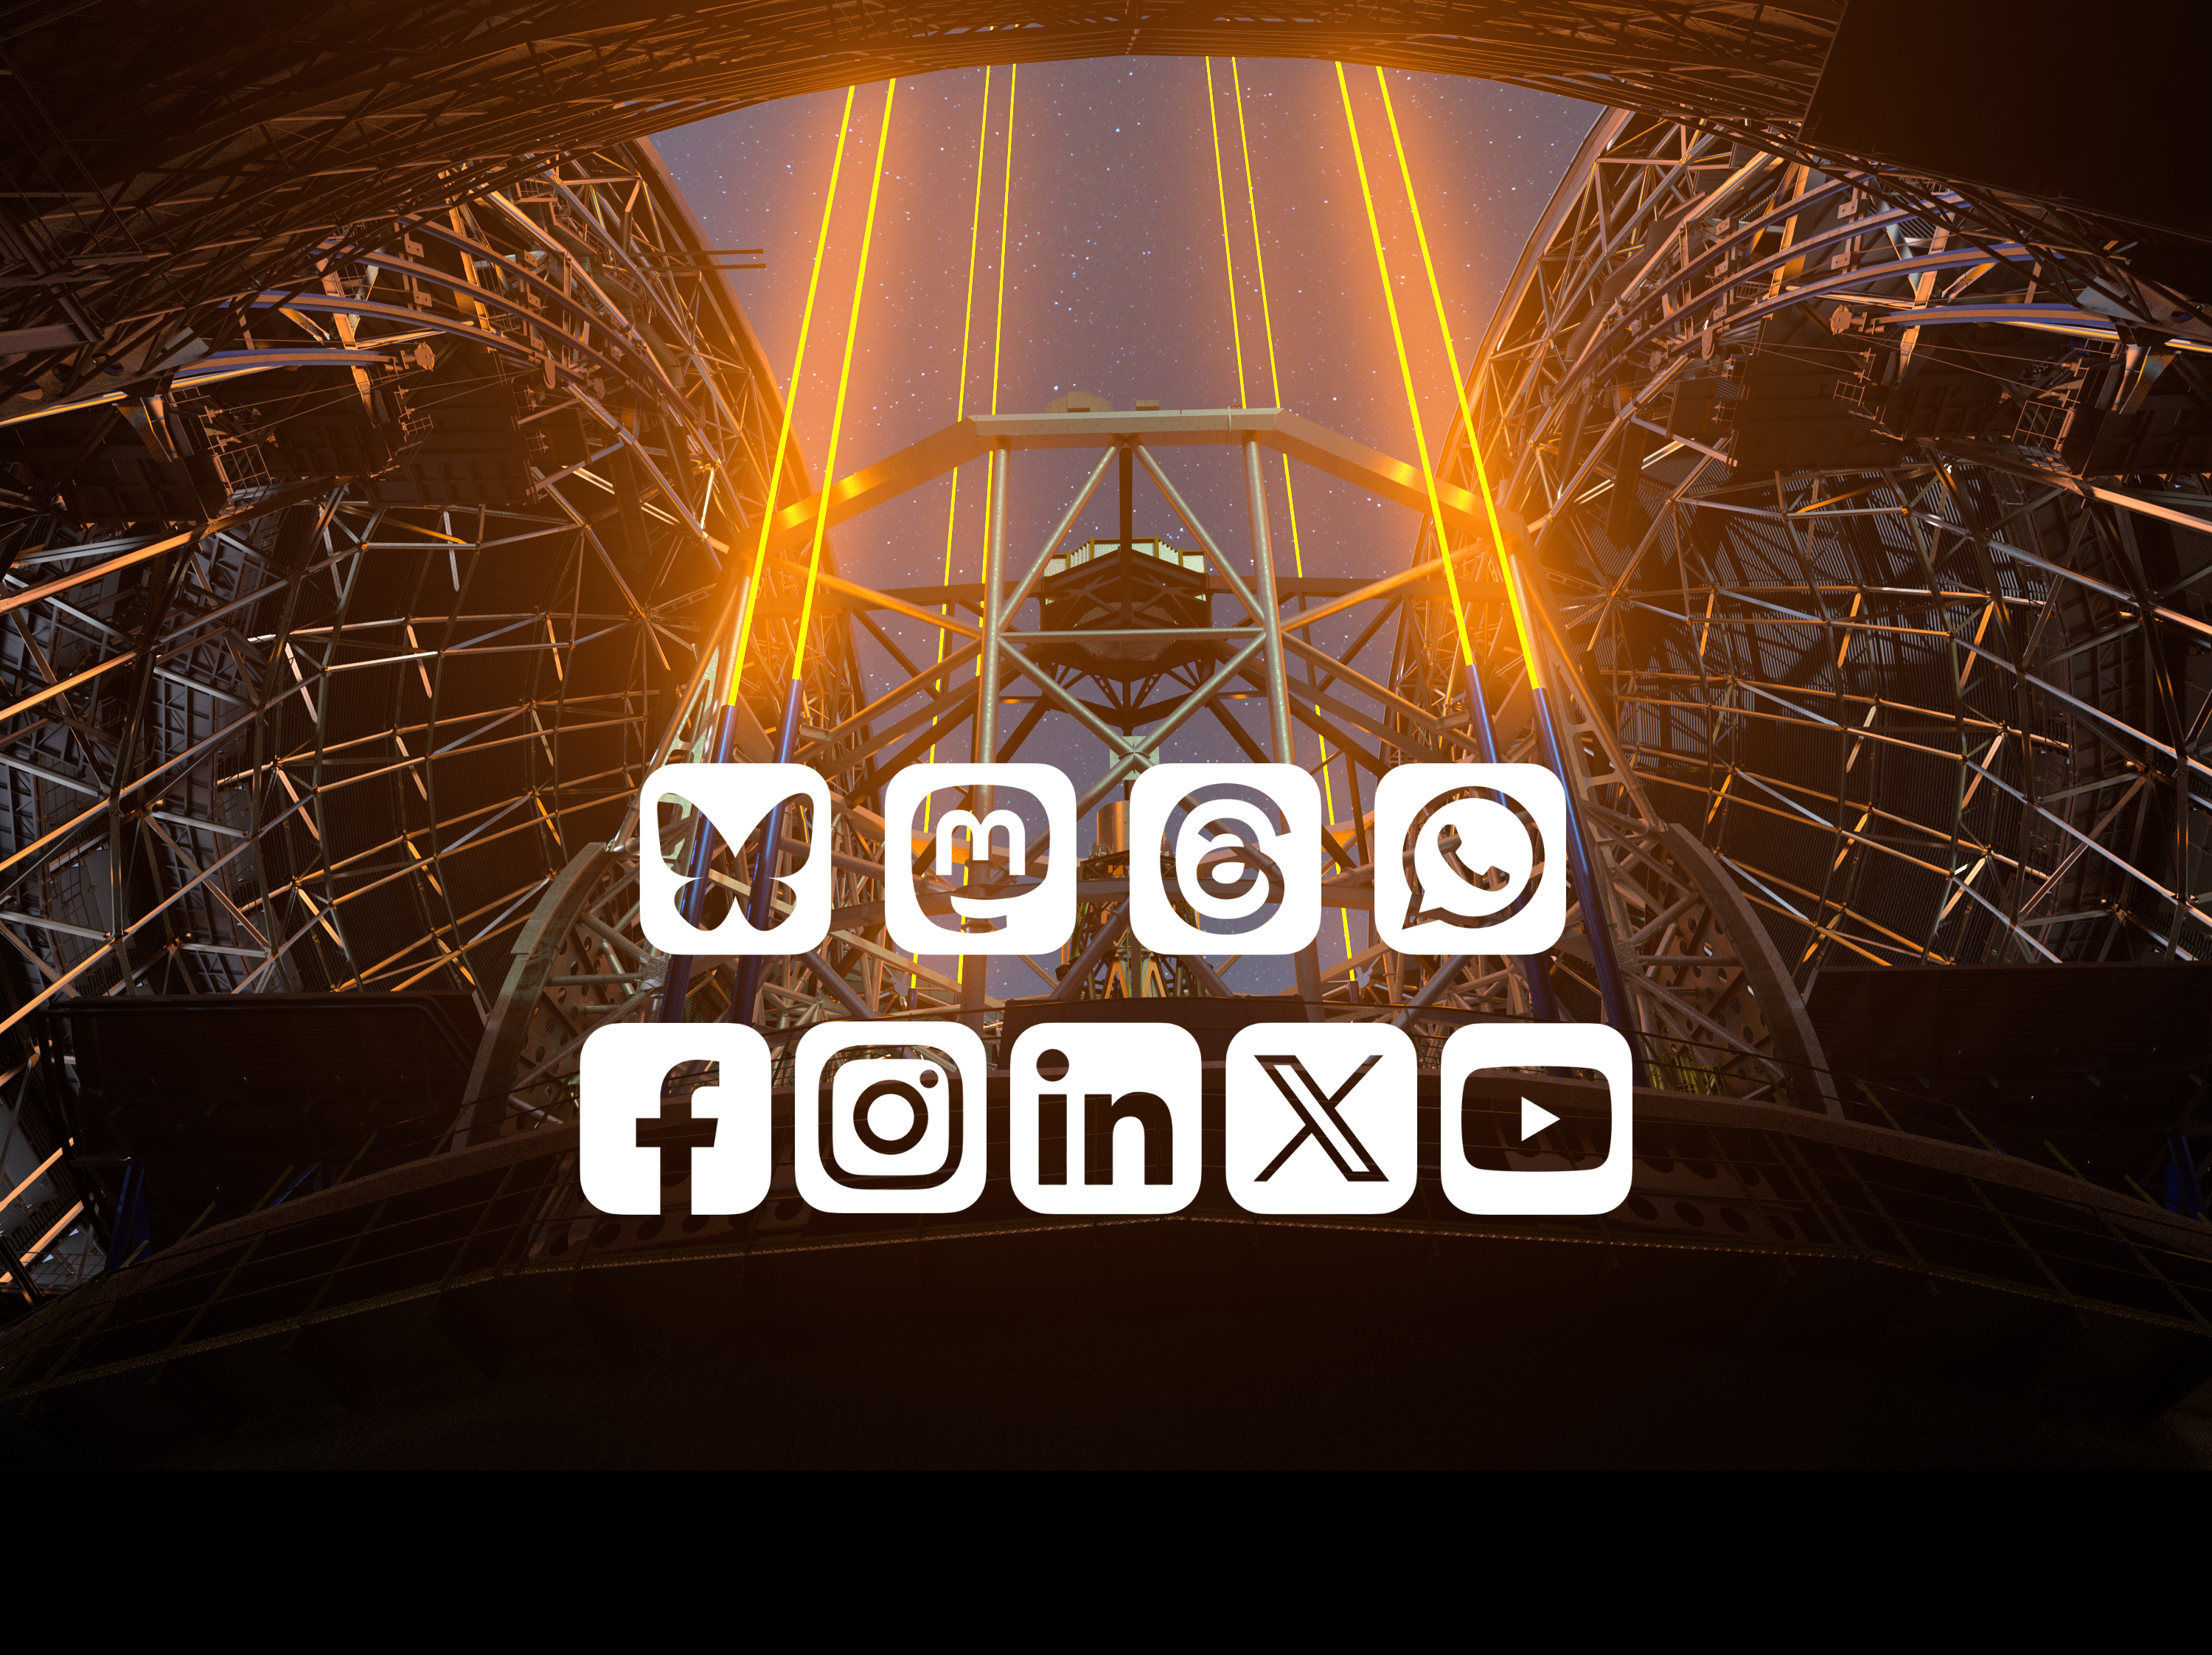

Collage of ESO’s social media presence

This collage shows an ESO astronomical image that on top has the icons of all the social media platforms ESO is present on. Such a list is also available here: https://www.eso.org/public/outreach/social/

Credit: ESO